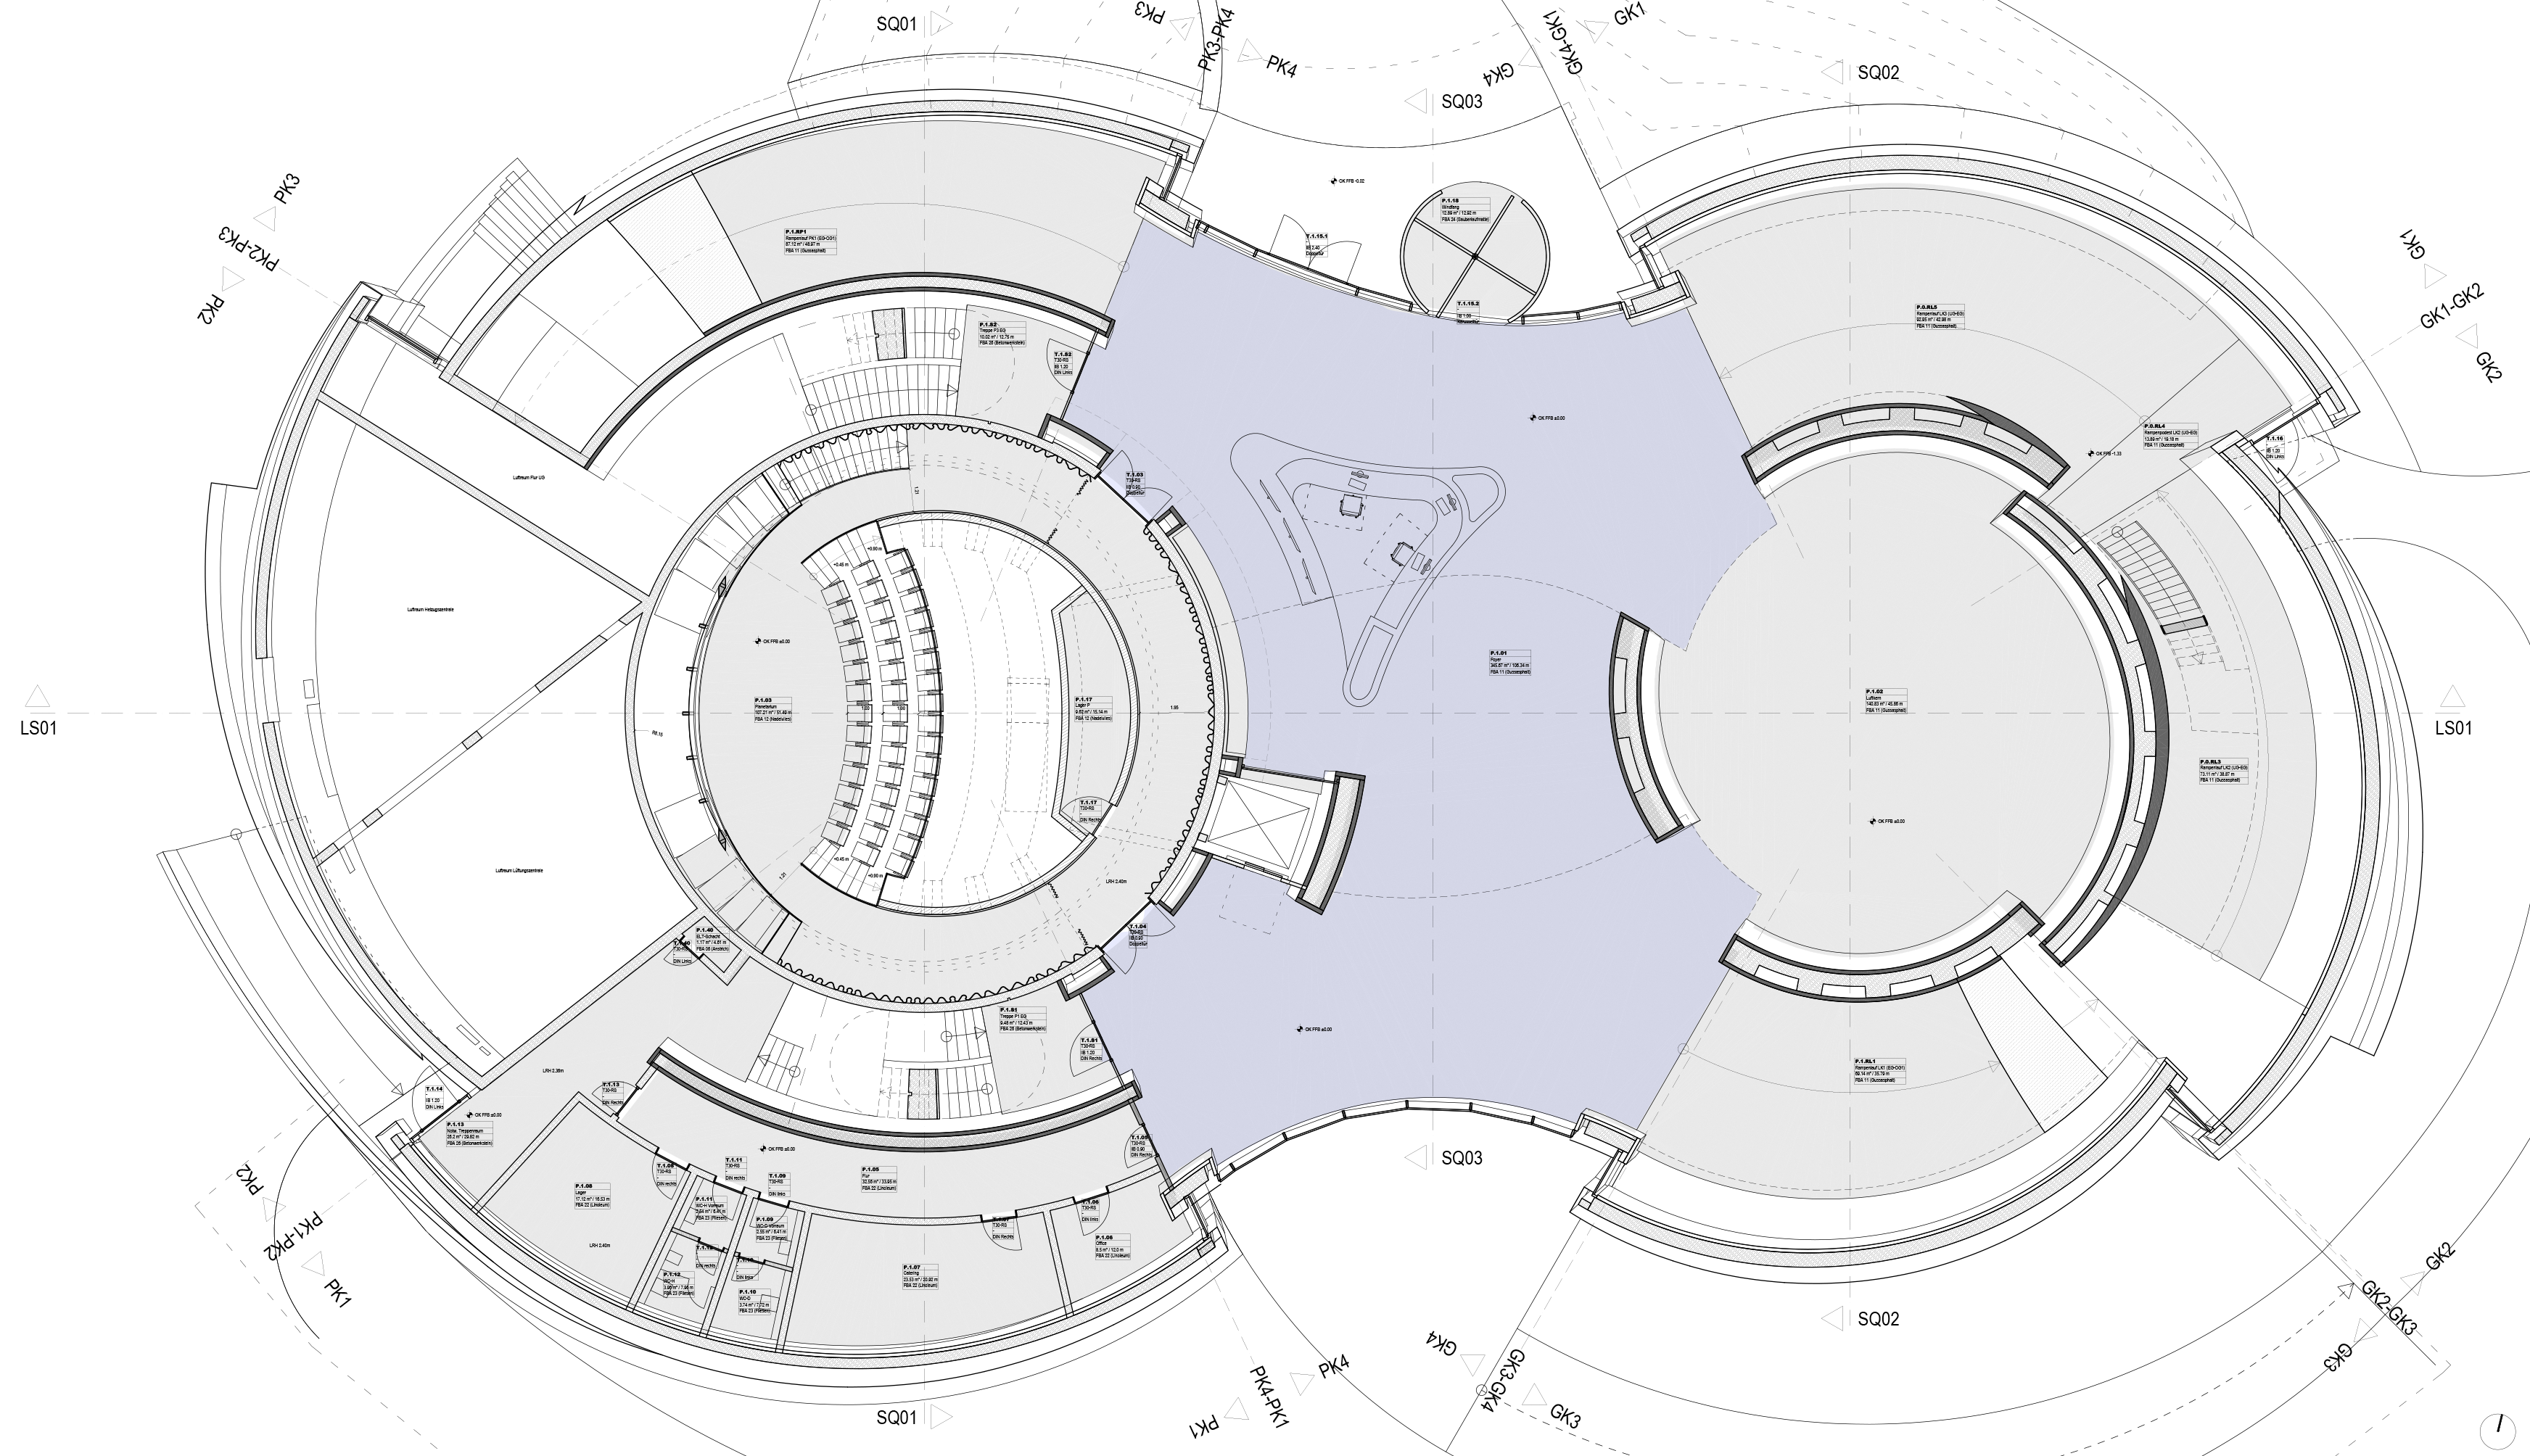

Foyer area

The foyer area, marked in light blue colour in this floor plan, belongs to the ESO Supernova Planetarium & Visitor Centre. The foyer area on the ground floor can host a reception with round tables or a standing cocktail party. The reception area can act as the bar for finger food and drinks.

Credit: ESO